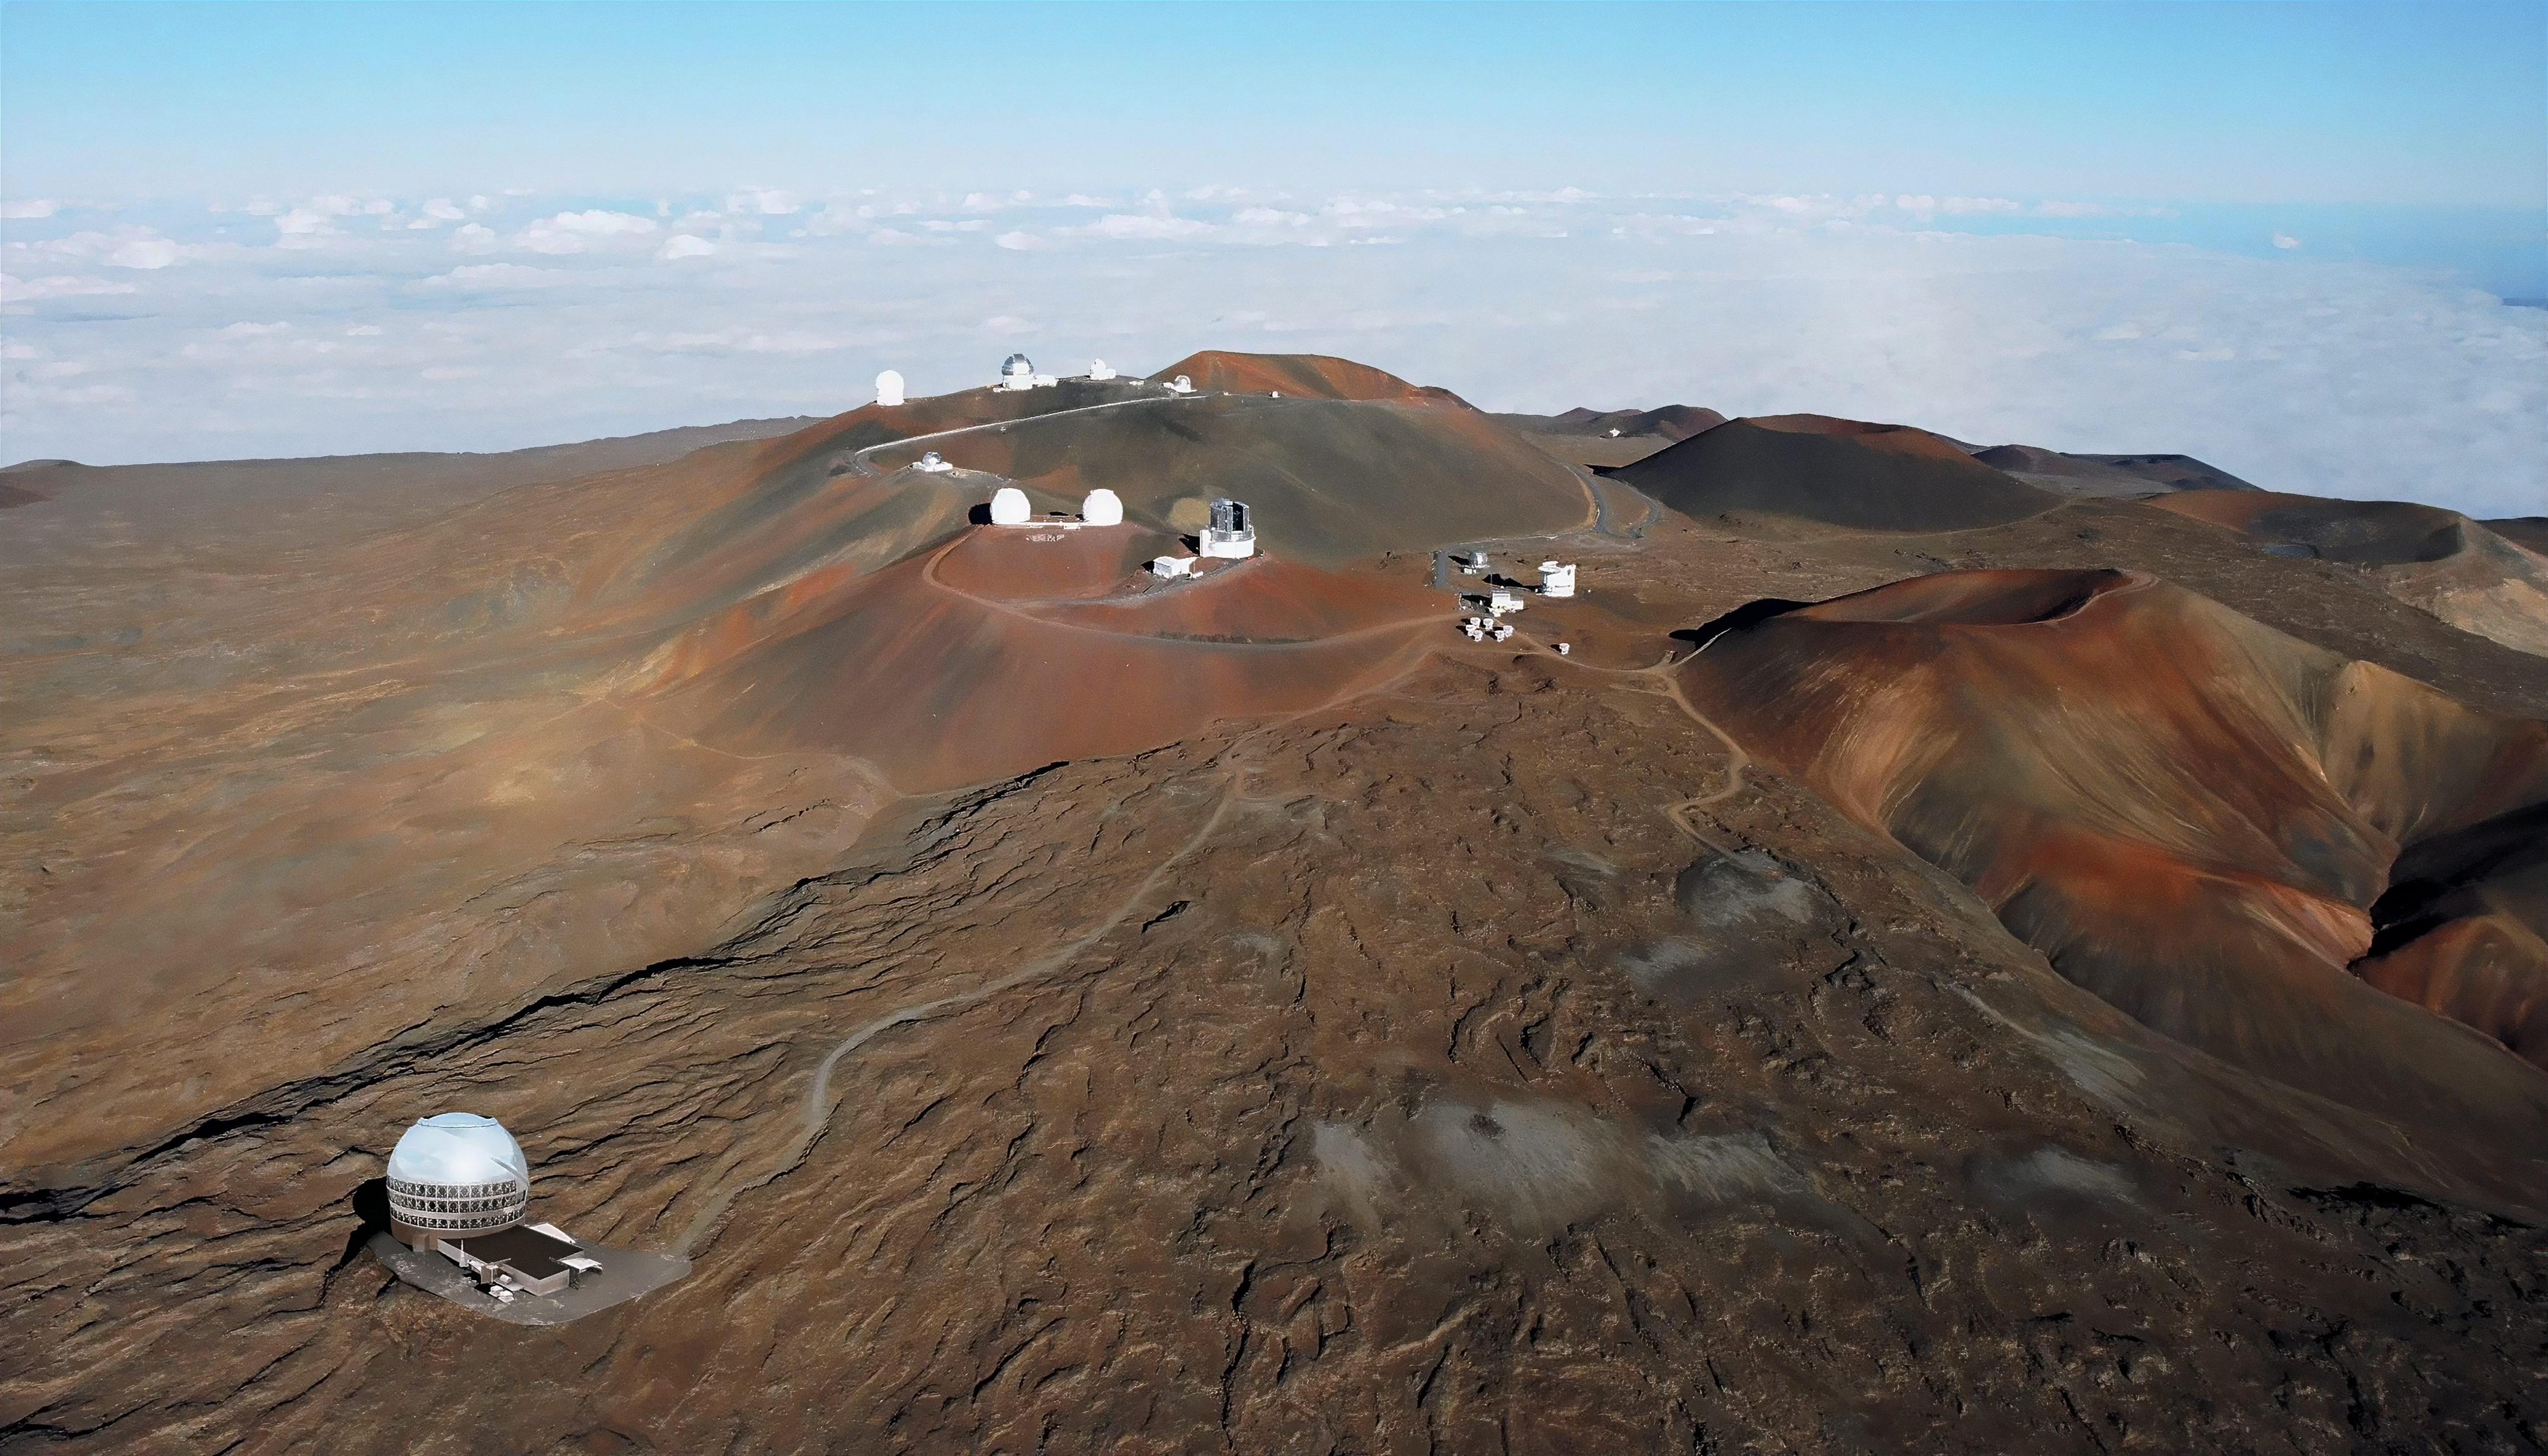

US-ELTP Thirty Meter Telescope Site Render

A map of the proposed US-ELTP Thirty Meter Telescope (TMT) site near the summit of Maunakea in Hawaiʻi. In 2009, this site emerged as the preferred site for TMT. However, access has been halted by TMT opponents at several occasions since 2014. As a result, while Maunakea continues to be TMT International Observatory's (TIO) preferred site, TMT has also extensively investigated several alternative sites to ensure that construction can begin in a timely fashion. On October 31st, 2016, the TIO Board of Directors selected the Observatorio del Roque de Los Muchachos (ORM), in La Palma, on the Canary Islands (Spain) as the alternate site for TMT.

Credit: TMT International Observatory